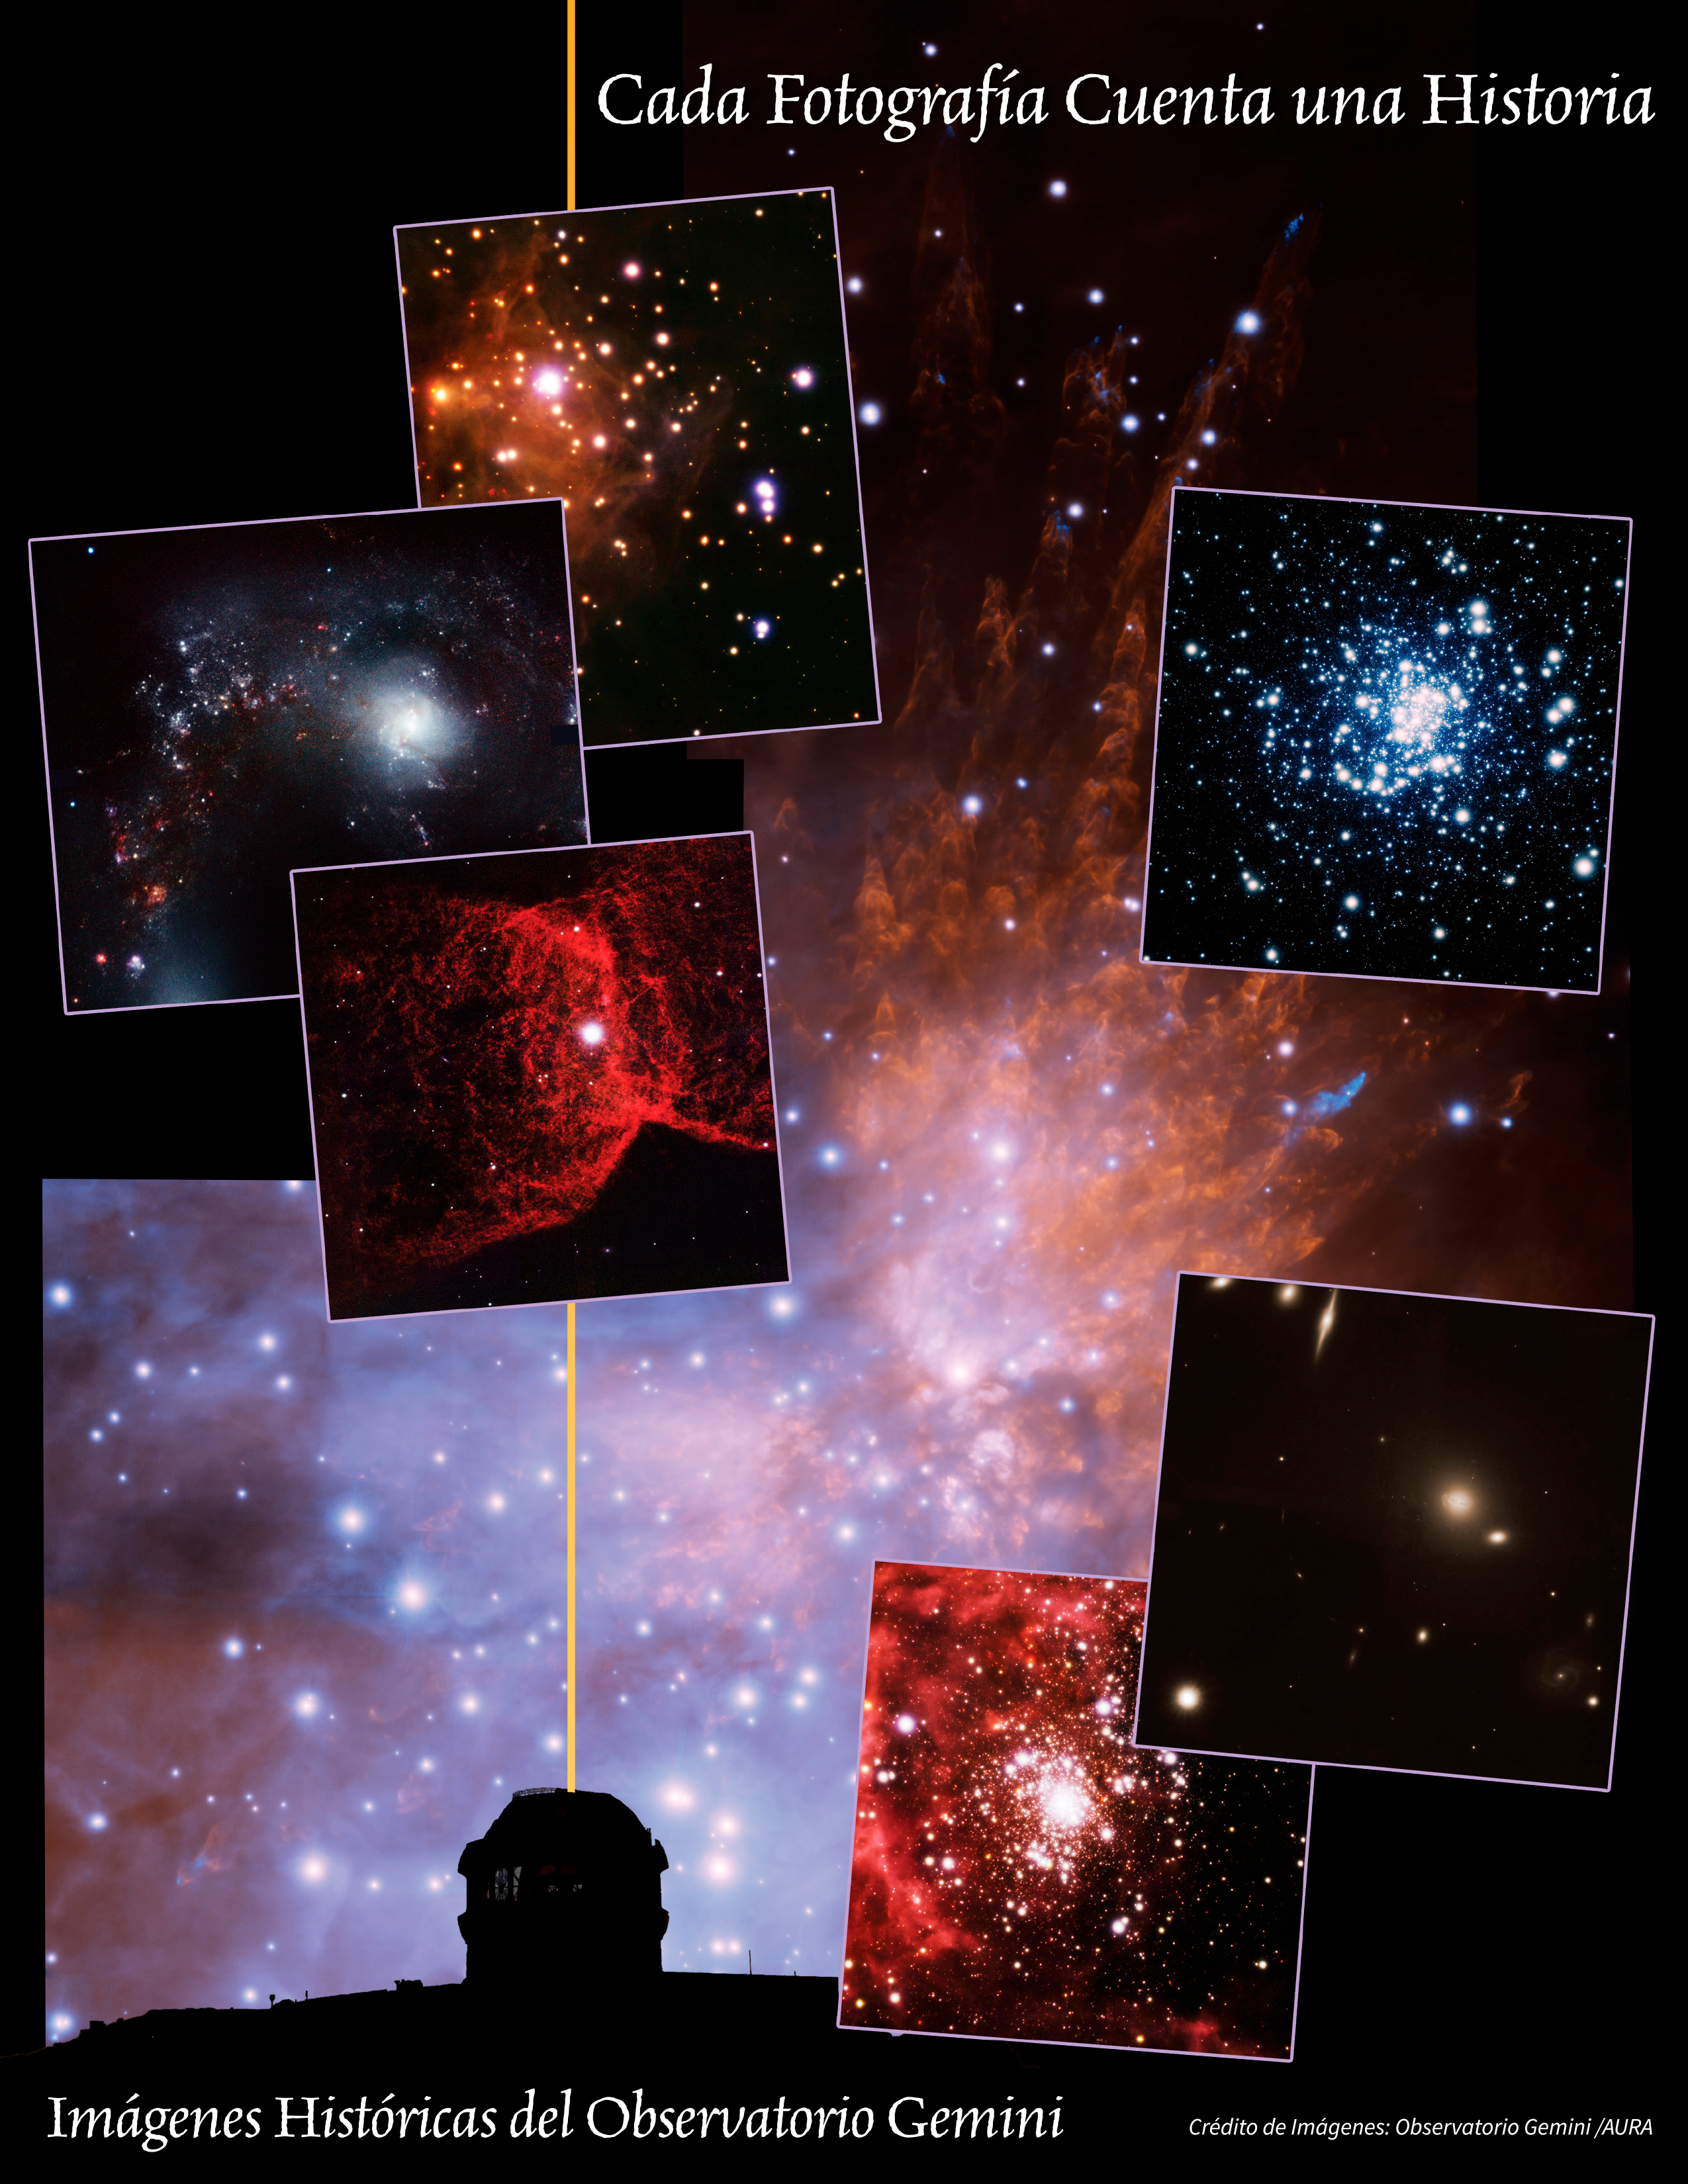

Every Picture Tells a Story

This montage is a tribute to a unique instrument at Gemini South known as the Gemini Multi-conjugate adaptive optics System (GeMS). When coupled to the Gemini South Adpative Optics Imager (GSAOI), GeMS can make Gemini’s 8-meter mirror significantly more efficient by focusing light more precisely — allowing astronomers using Gemini to probe objects more deeply and study them in finer detail. The image at bottom shows the Gemini South dome with the GeMS laser propagating into the sky. We see the dome silhouetted against a GeMS image of the Orion Bullets; these wake-like features in the Orion Nebula are clumps of gas violently ejected from a cluster of new and massive stars. The six other images (insets; all seen in unprecedented detail) are identified below, counterclockwise from left: NGC 2346: The gaseous remnant of a Sun-like star, known as a planetary nebula. NGC 4038: One of the components of the Antennae Galaxies — probably the most recognized pair of interacting disk galaxies in the sky. RCW 41: A star-forming region harboring a massive star cluster surrounded by dust and gas. NGC 1851: An ancient globular star cluster some 40,000 light years from our Sun. Abell 780: A deep look into a cluster of galaxies 840 million light years distant. And R 136: A star cluster and nebula, and a local analog to starburst clusters in distant galaxies. Download printable PDF 2.9MB

Credit: International Gemini Observatory